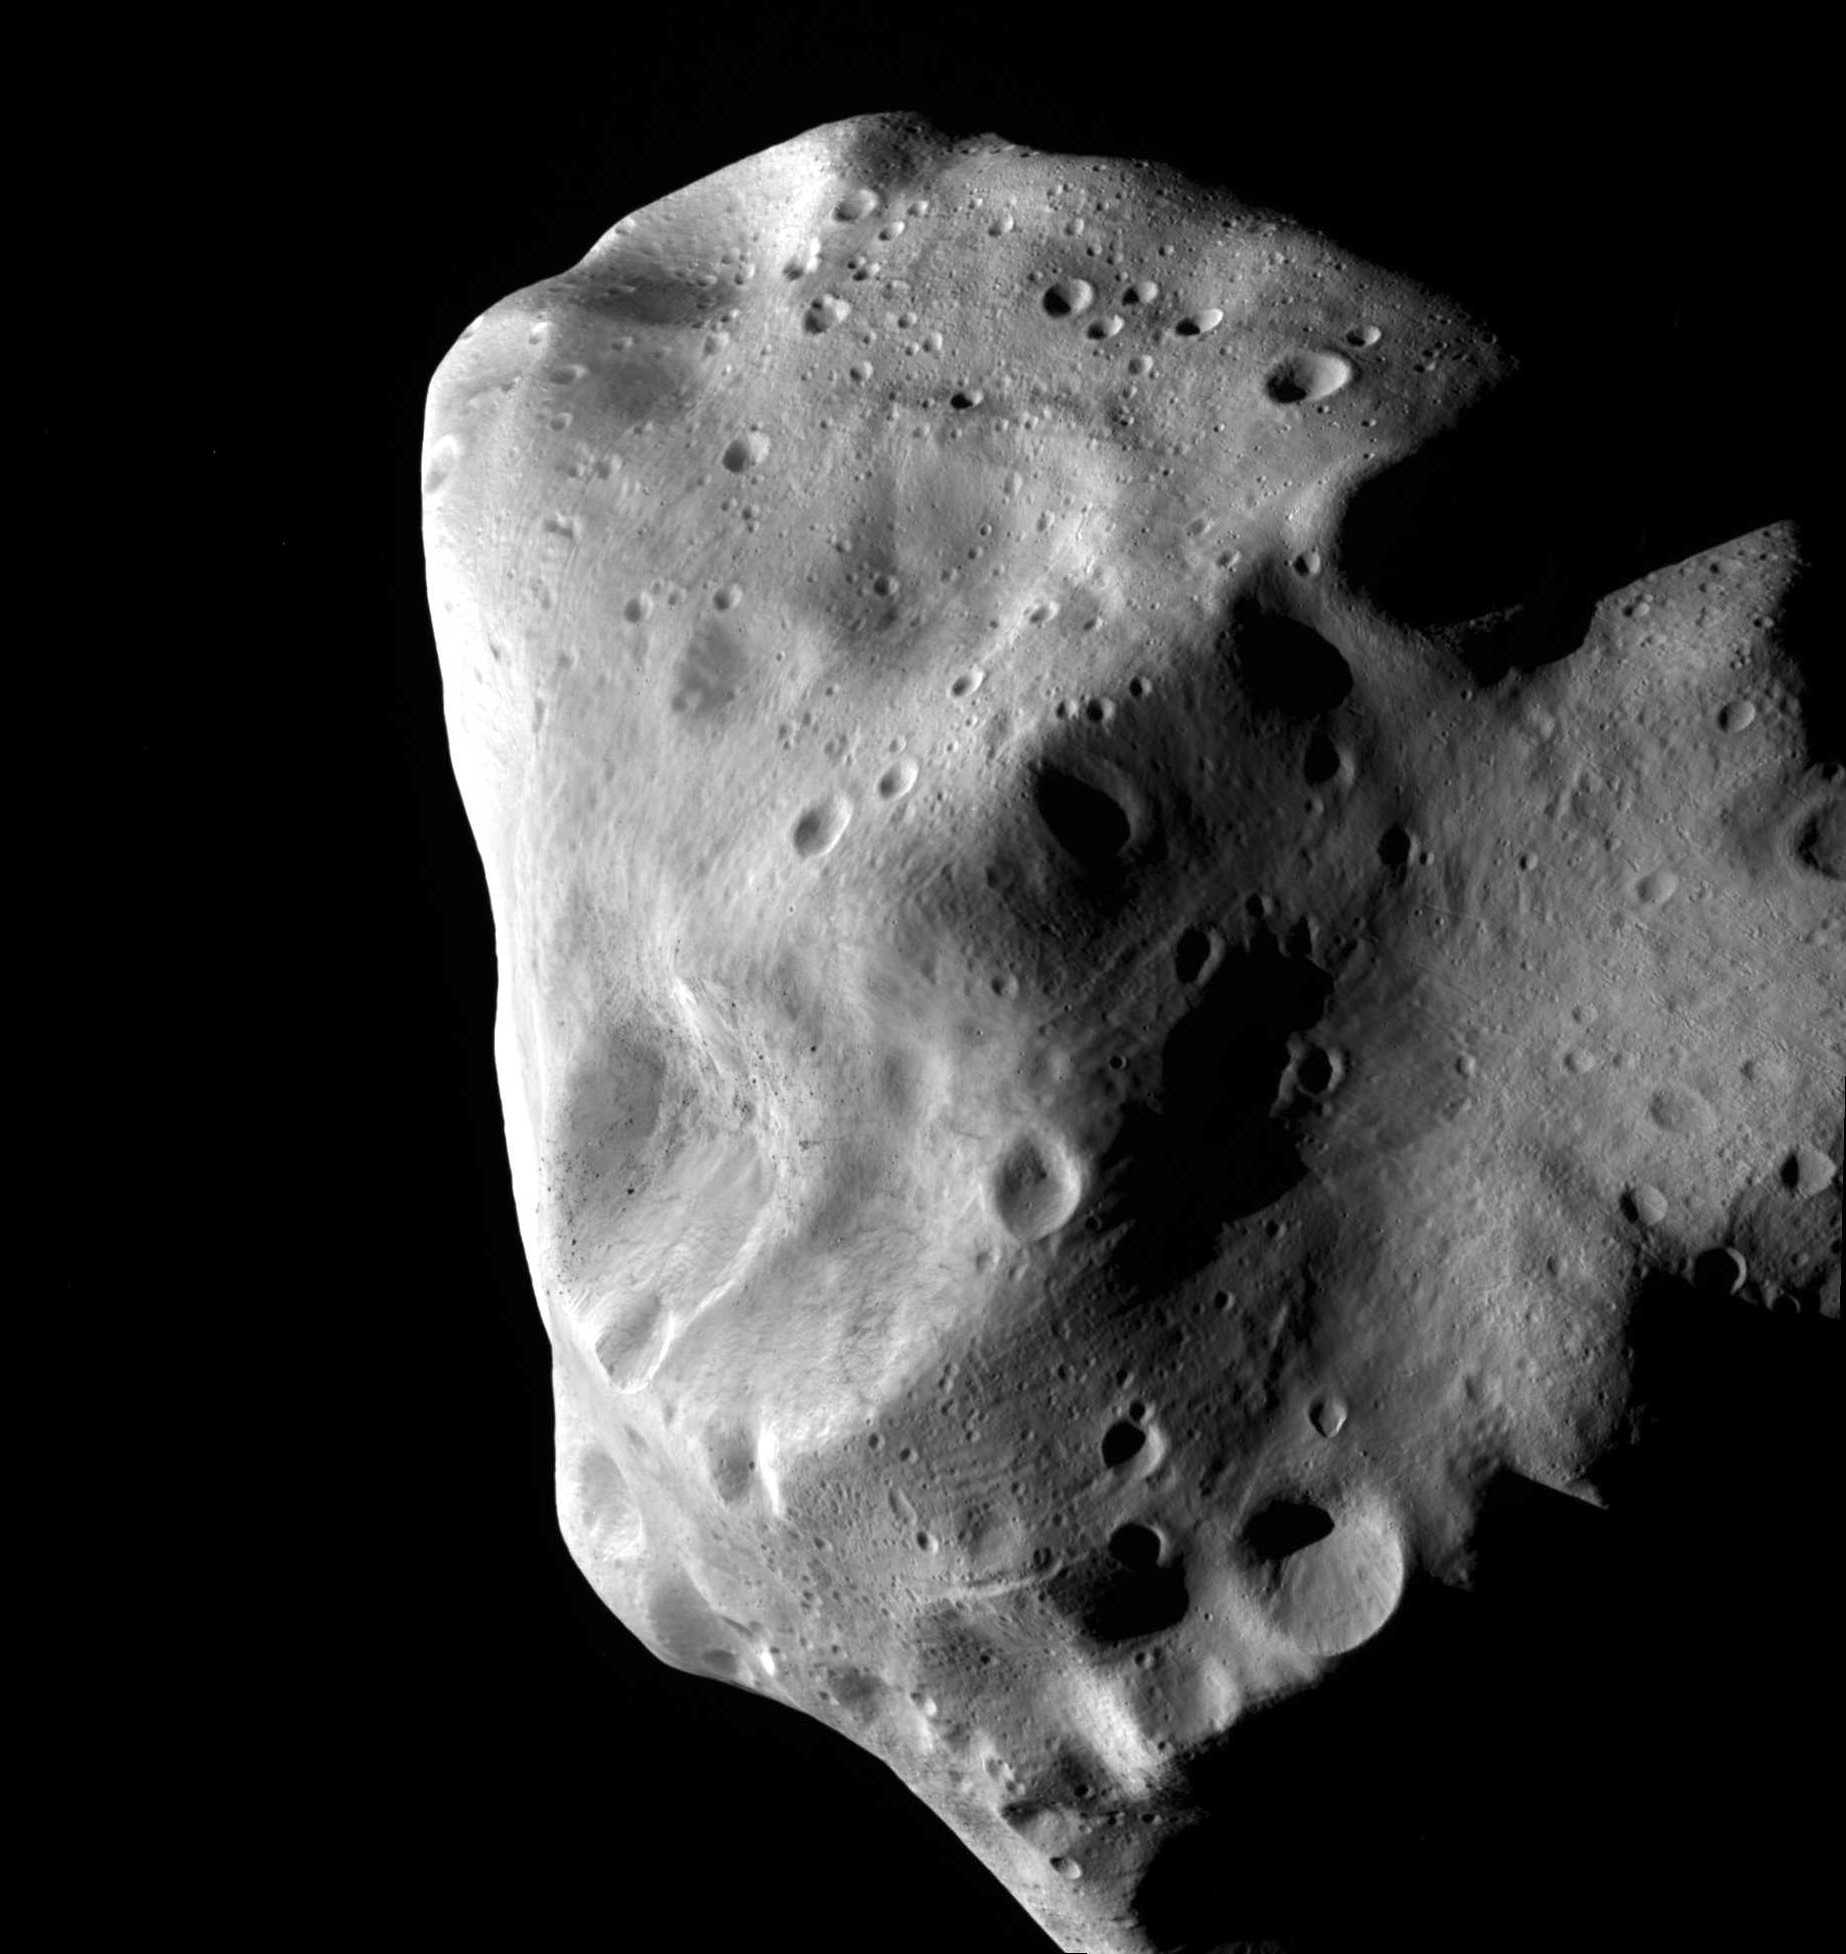

An image of the strange asteroid Lutetia from the ESA Rosetta probe

This image of the unusual asteroid Lutetia was taken by ESA’s Rosetta probe during its closest approach in July 2010. Lutetia, which is about 100 kilometres across, seems to be a leftover fragment of the same original material that formed the Earth, Venus and Mercury. It is now part of the main asteroid belt, between the orbits of Mars and Jupiter, but its composition suggests that it was originally much closer to the Sun.

Credit: ESA 2010 MPS for OSIRIS Team MPS/UPD/LAM/IAA/RSSD/INTA/UPM/DASP/IDA